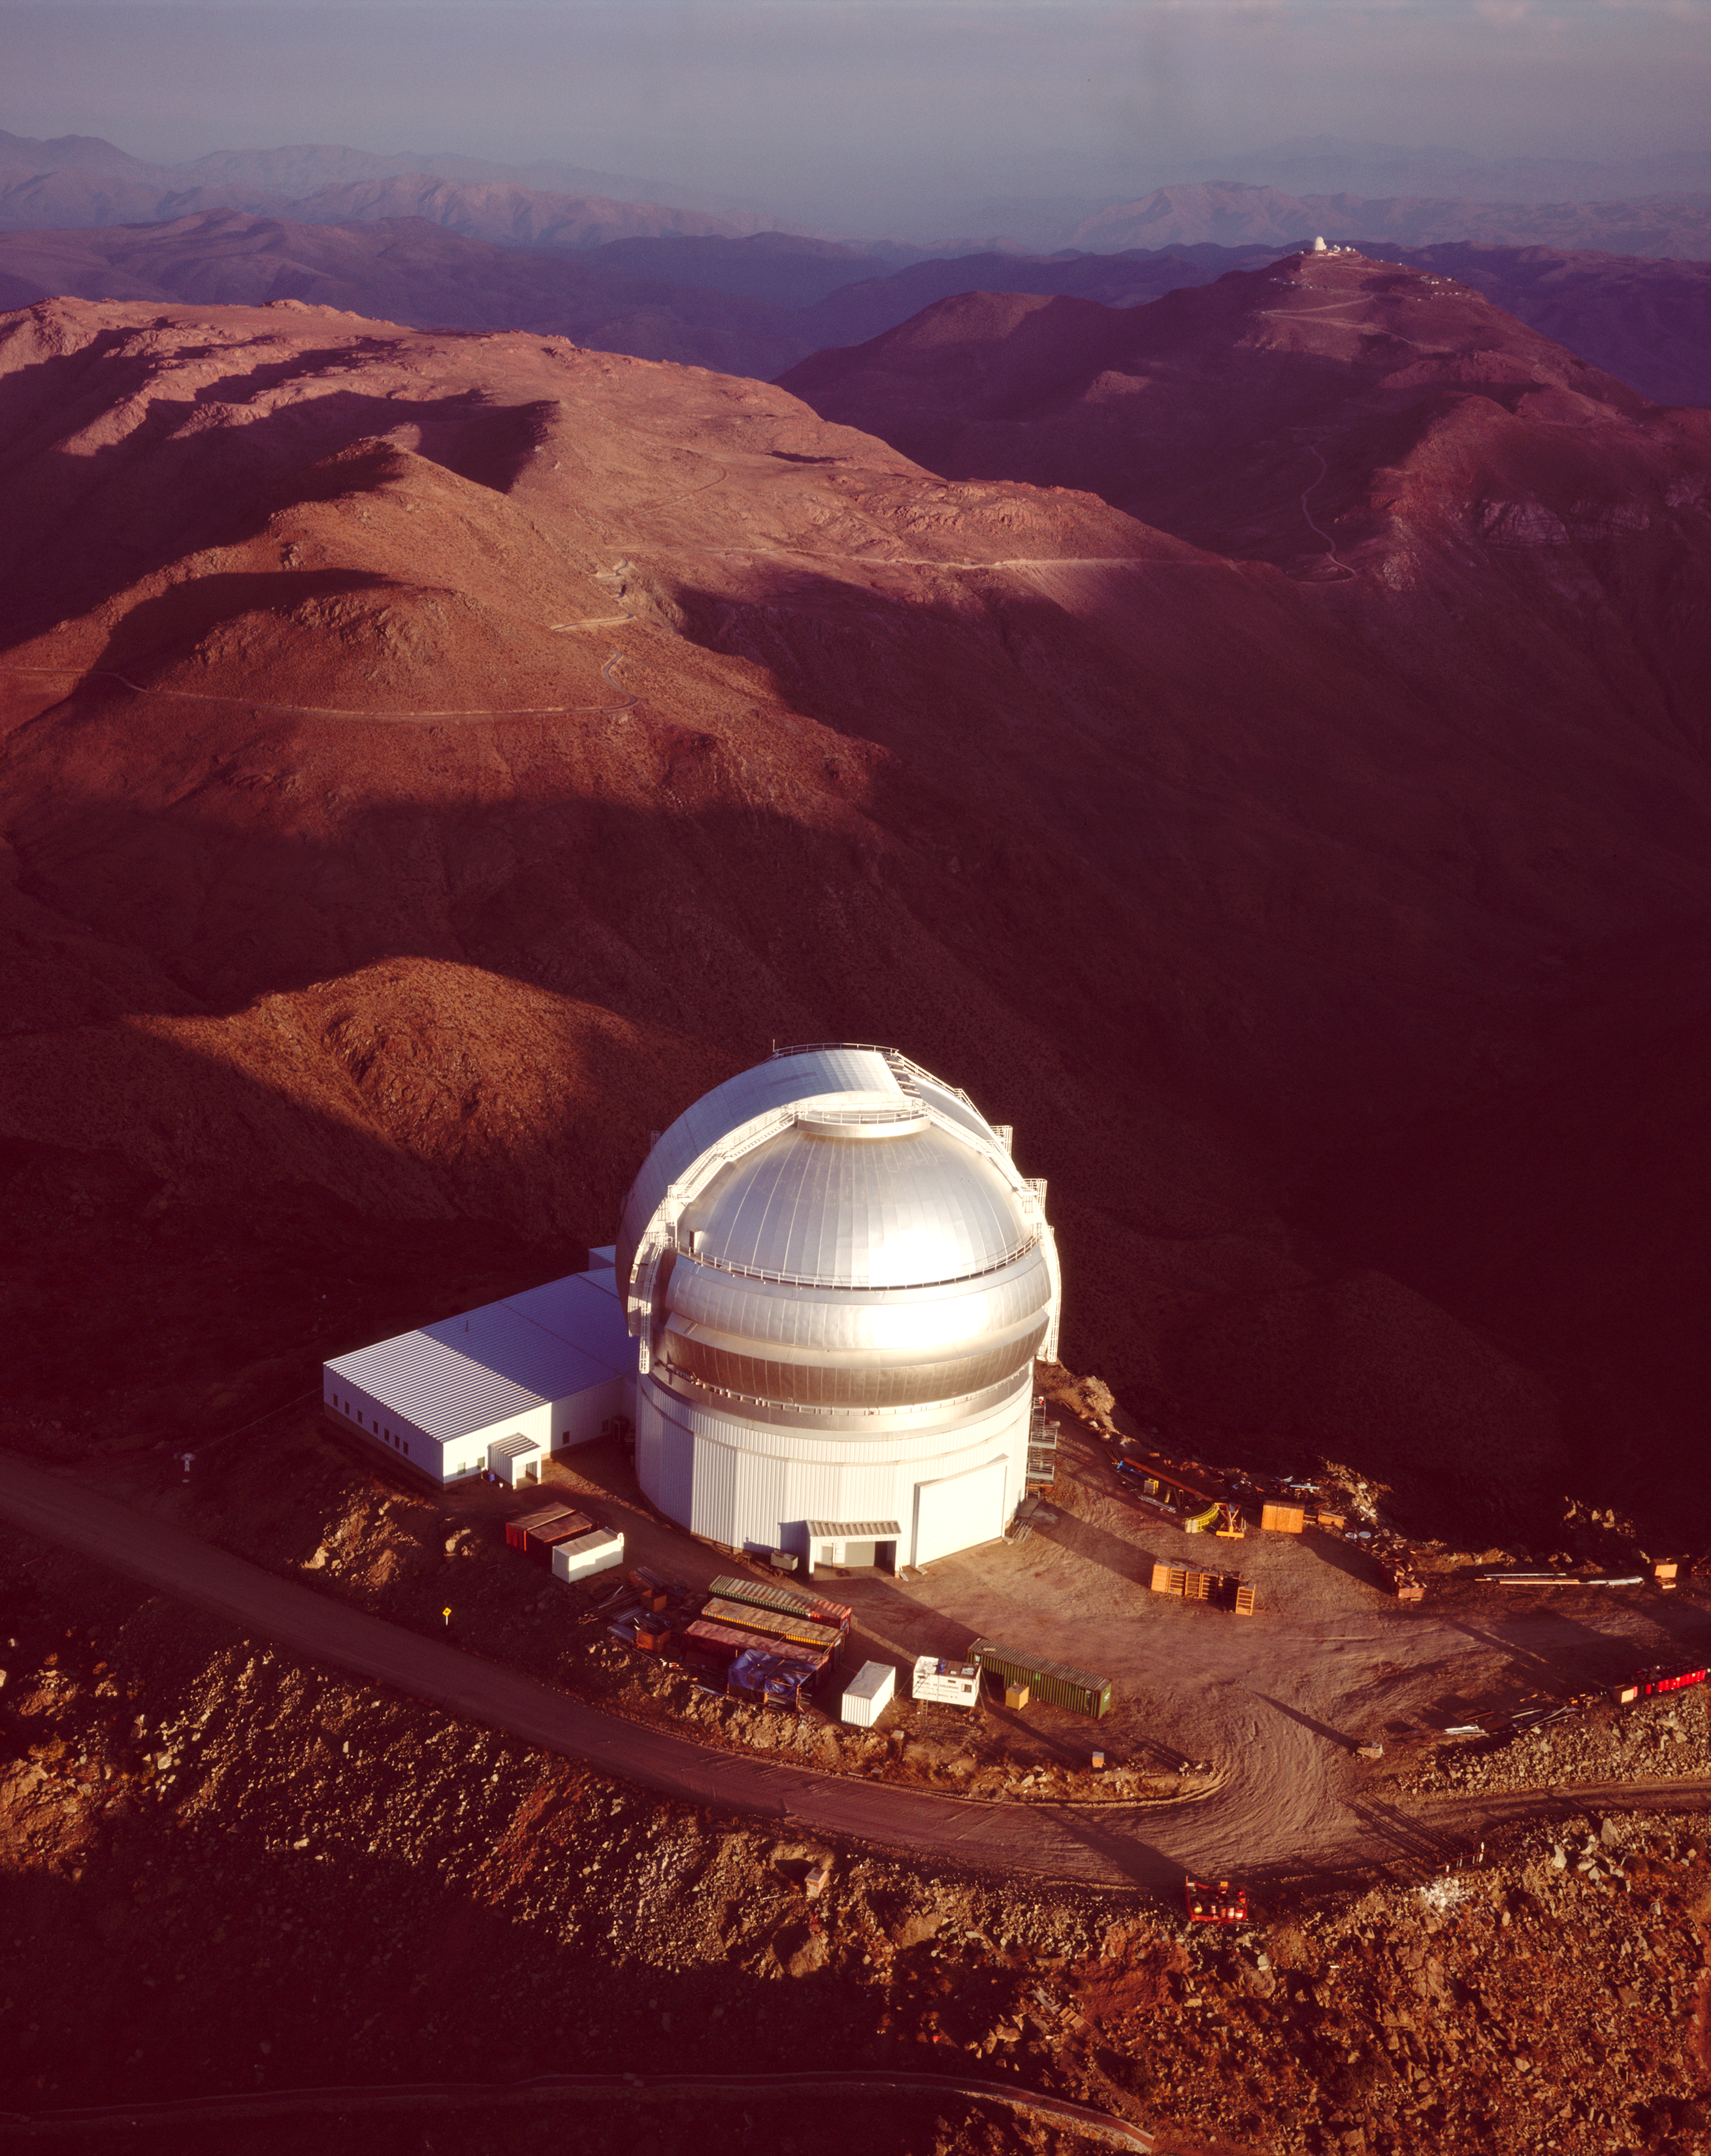

Ariel View of Gemini South

Ariel view of the Gemini South Observatory at sunrise.

Credit: International Gemini Observatory/NOIRLab/NSF/AURA/N. Crawford (Polar Fine Arts)